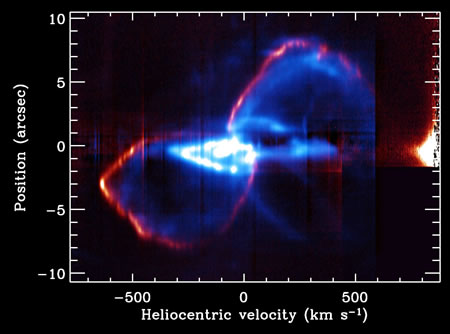

Long-slit composite spectrum from Gemini/PHOENIX

Long-slit composite spectrum from Gemini/PHOENIX showing [Fe II] in blue and molecular hydrogen H2 in red, simultaneously. The bright blue feature in the center, which appears stretched horizontally here, is a younger and smaller bipolar nebula called the Little Homunculus. It was ejected about 50 years after the major eruption that created the larger nebula.

Credit: International Gemini Observatory/NOIRLab/NSF/AURA